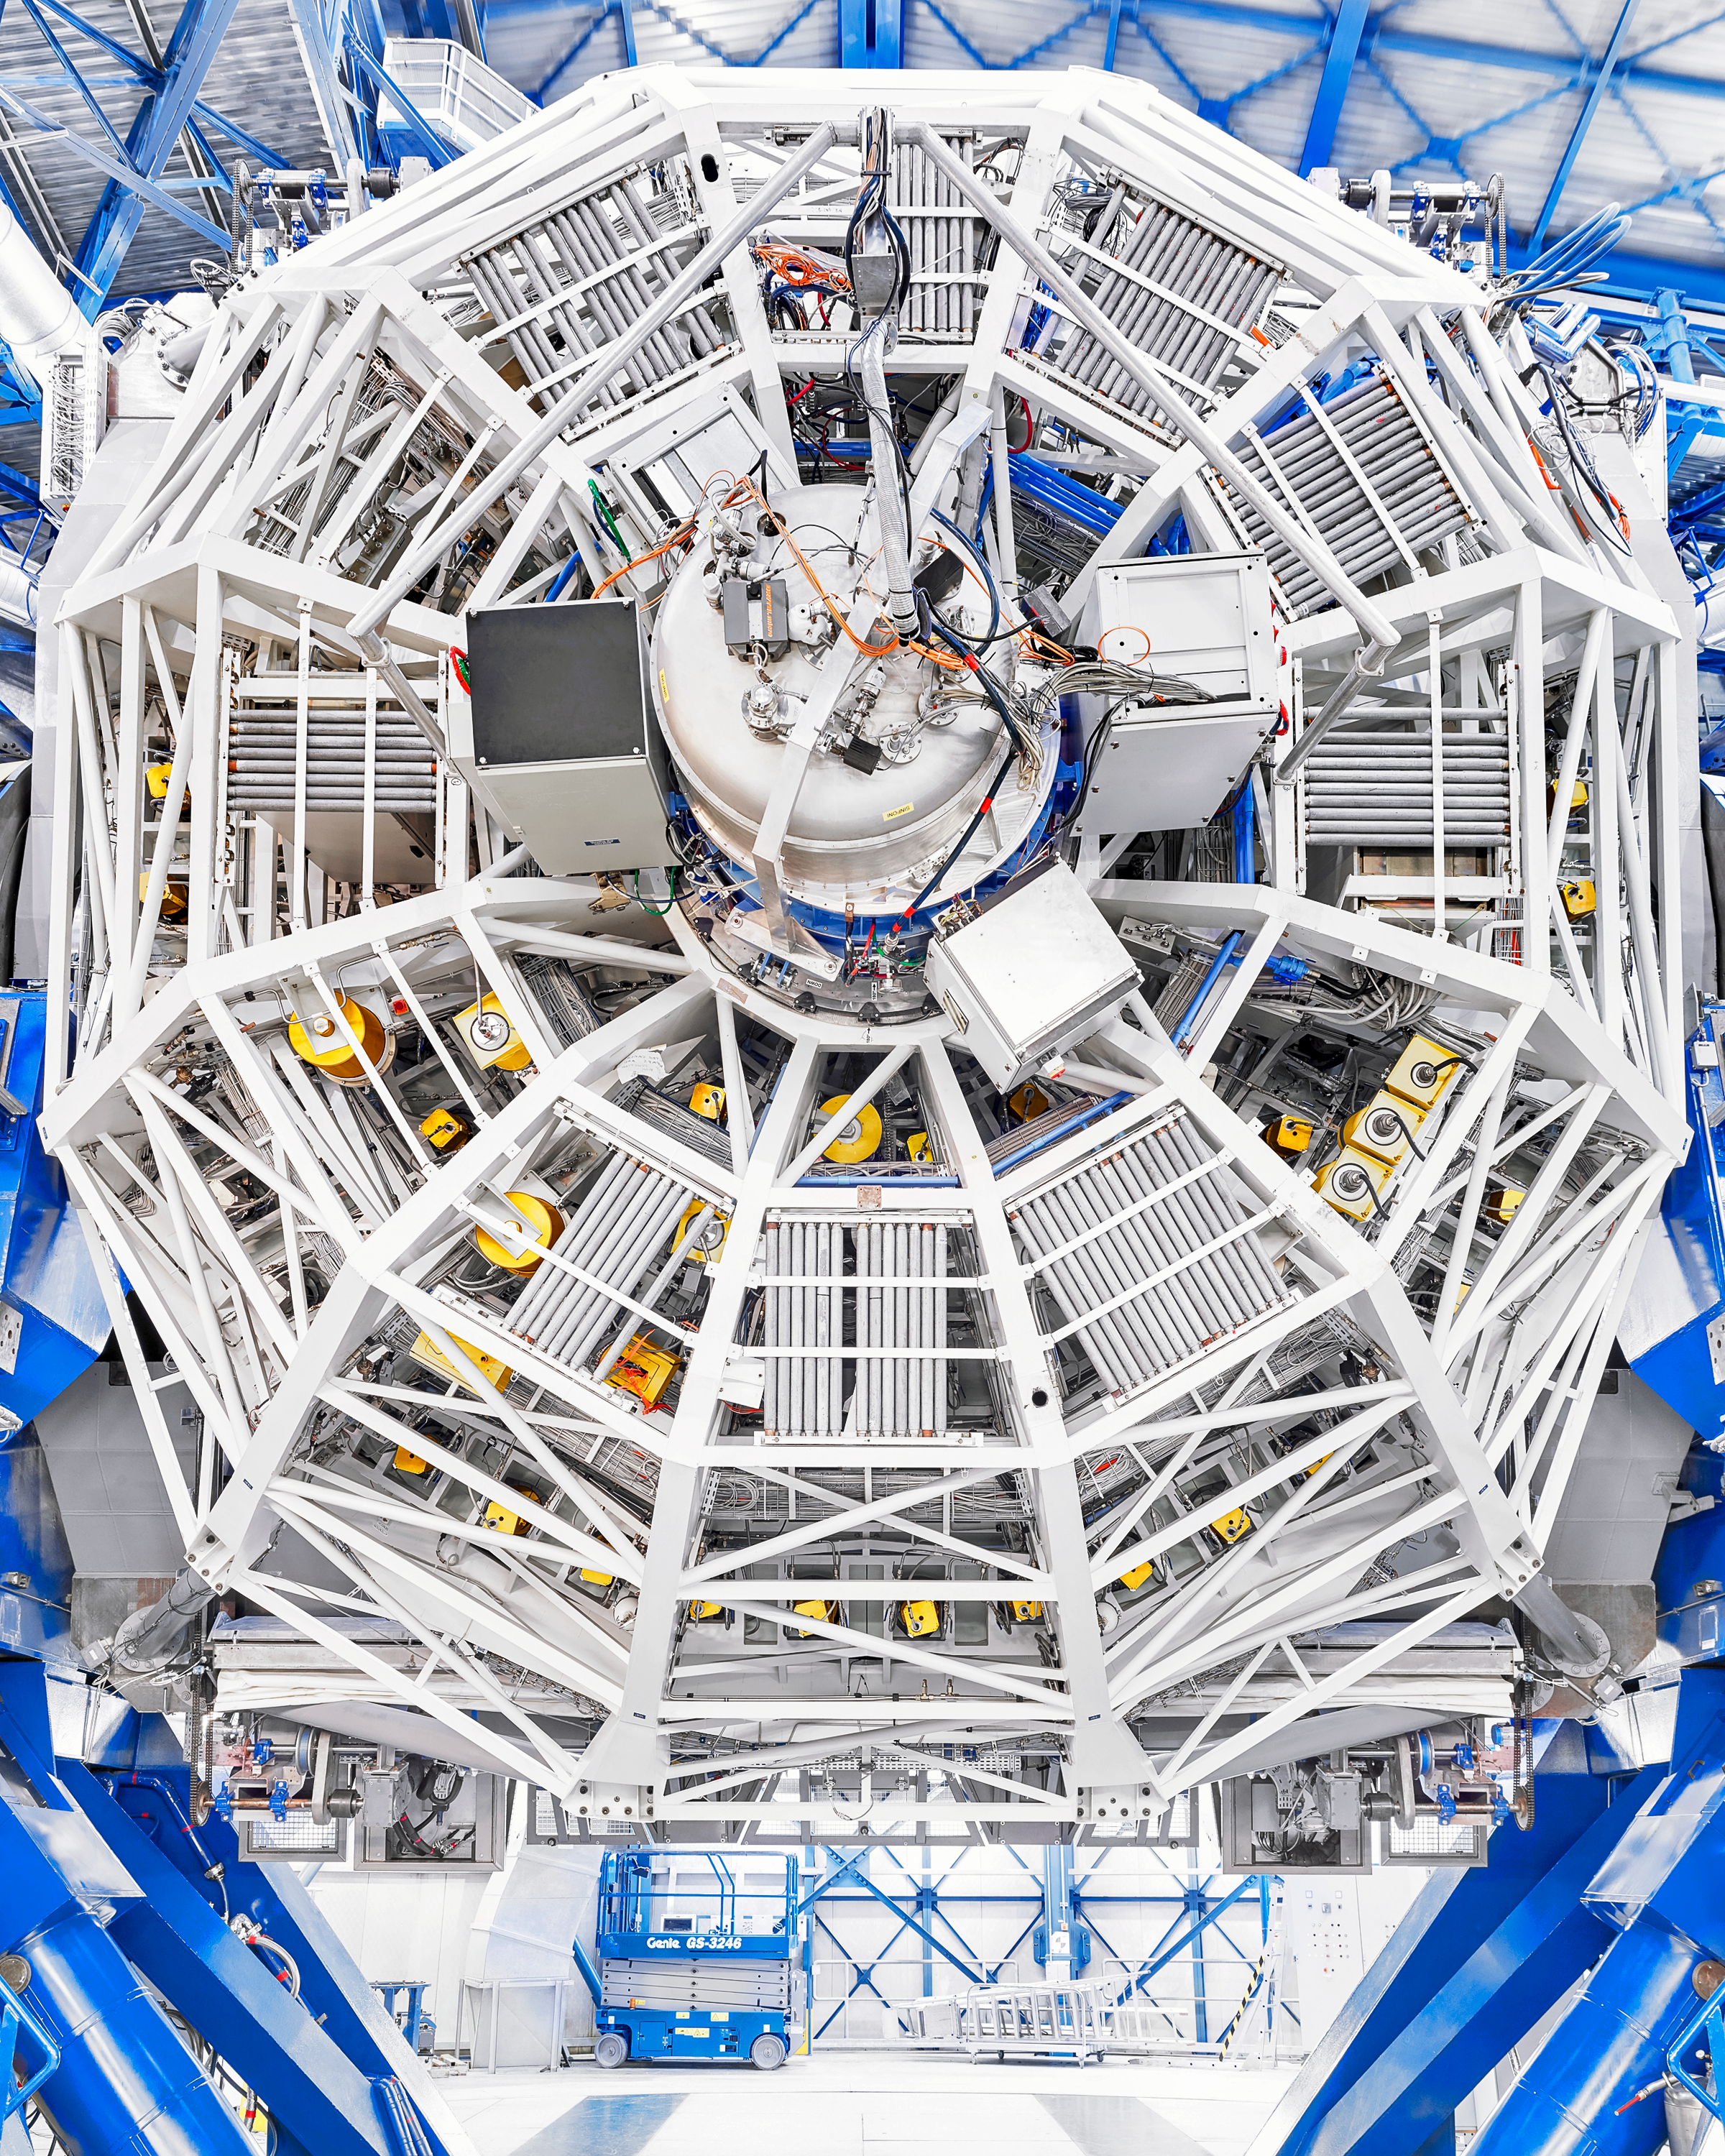

VLT

Behind the scenes of the Very Large Telescope (VLT) at Paranal Observatory.

Credit: Luxy Images/ESO